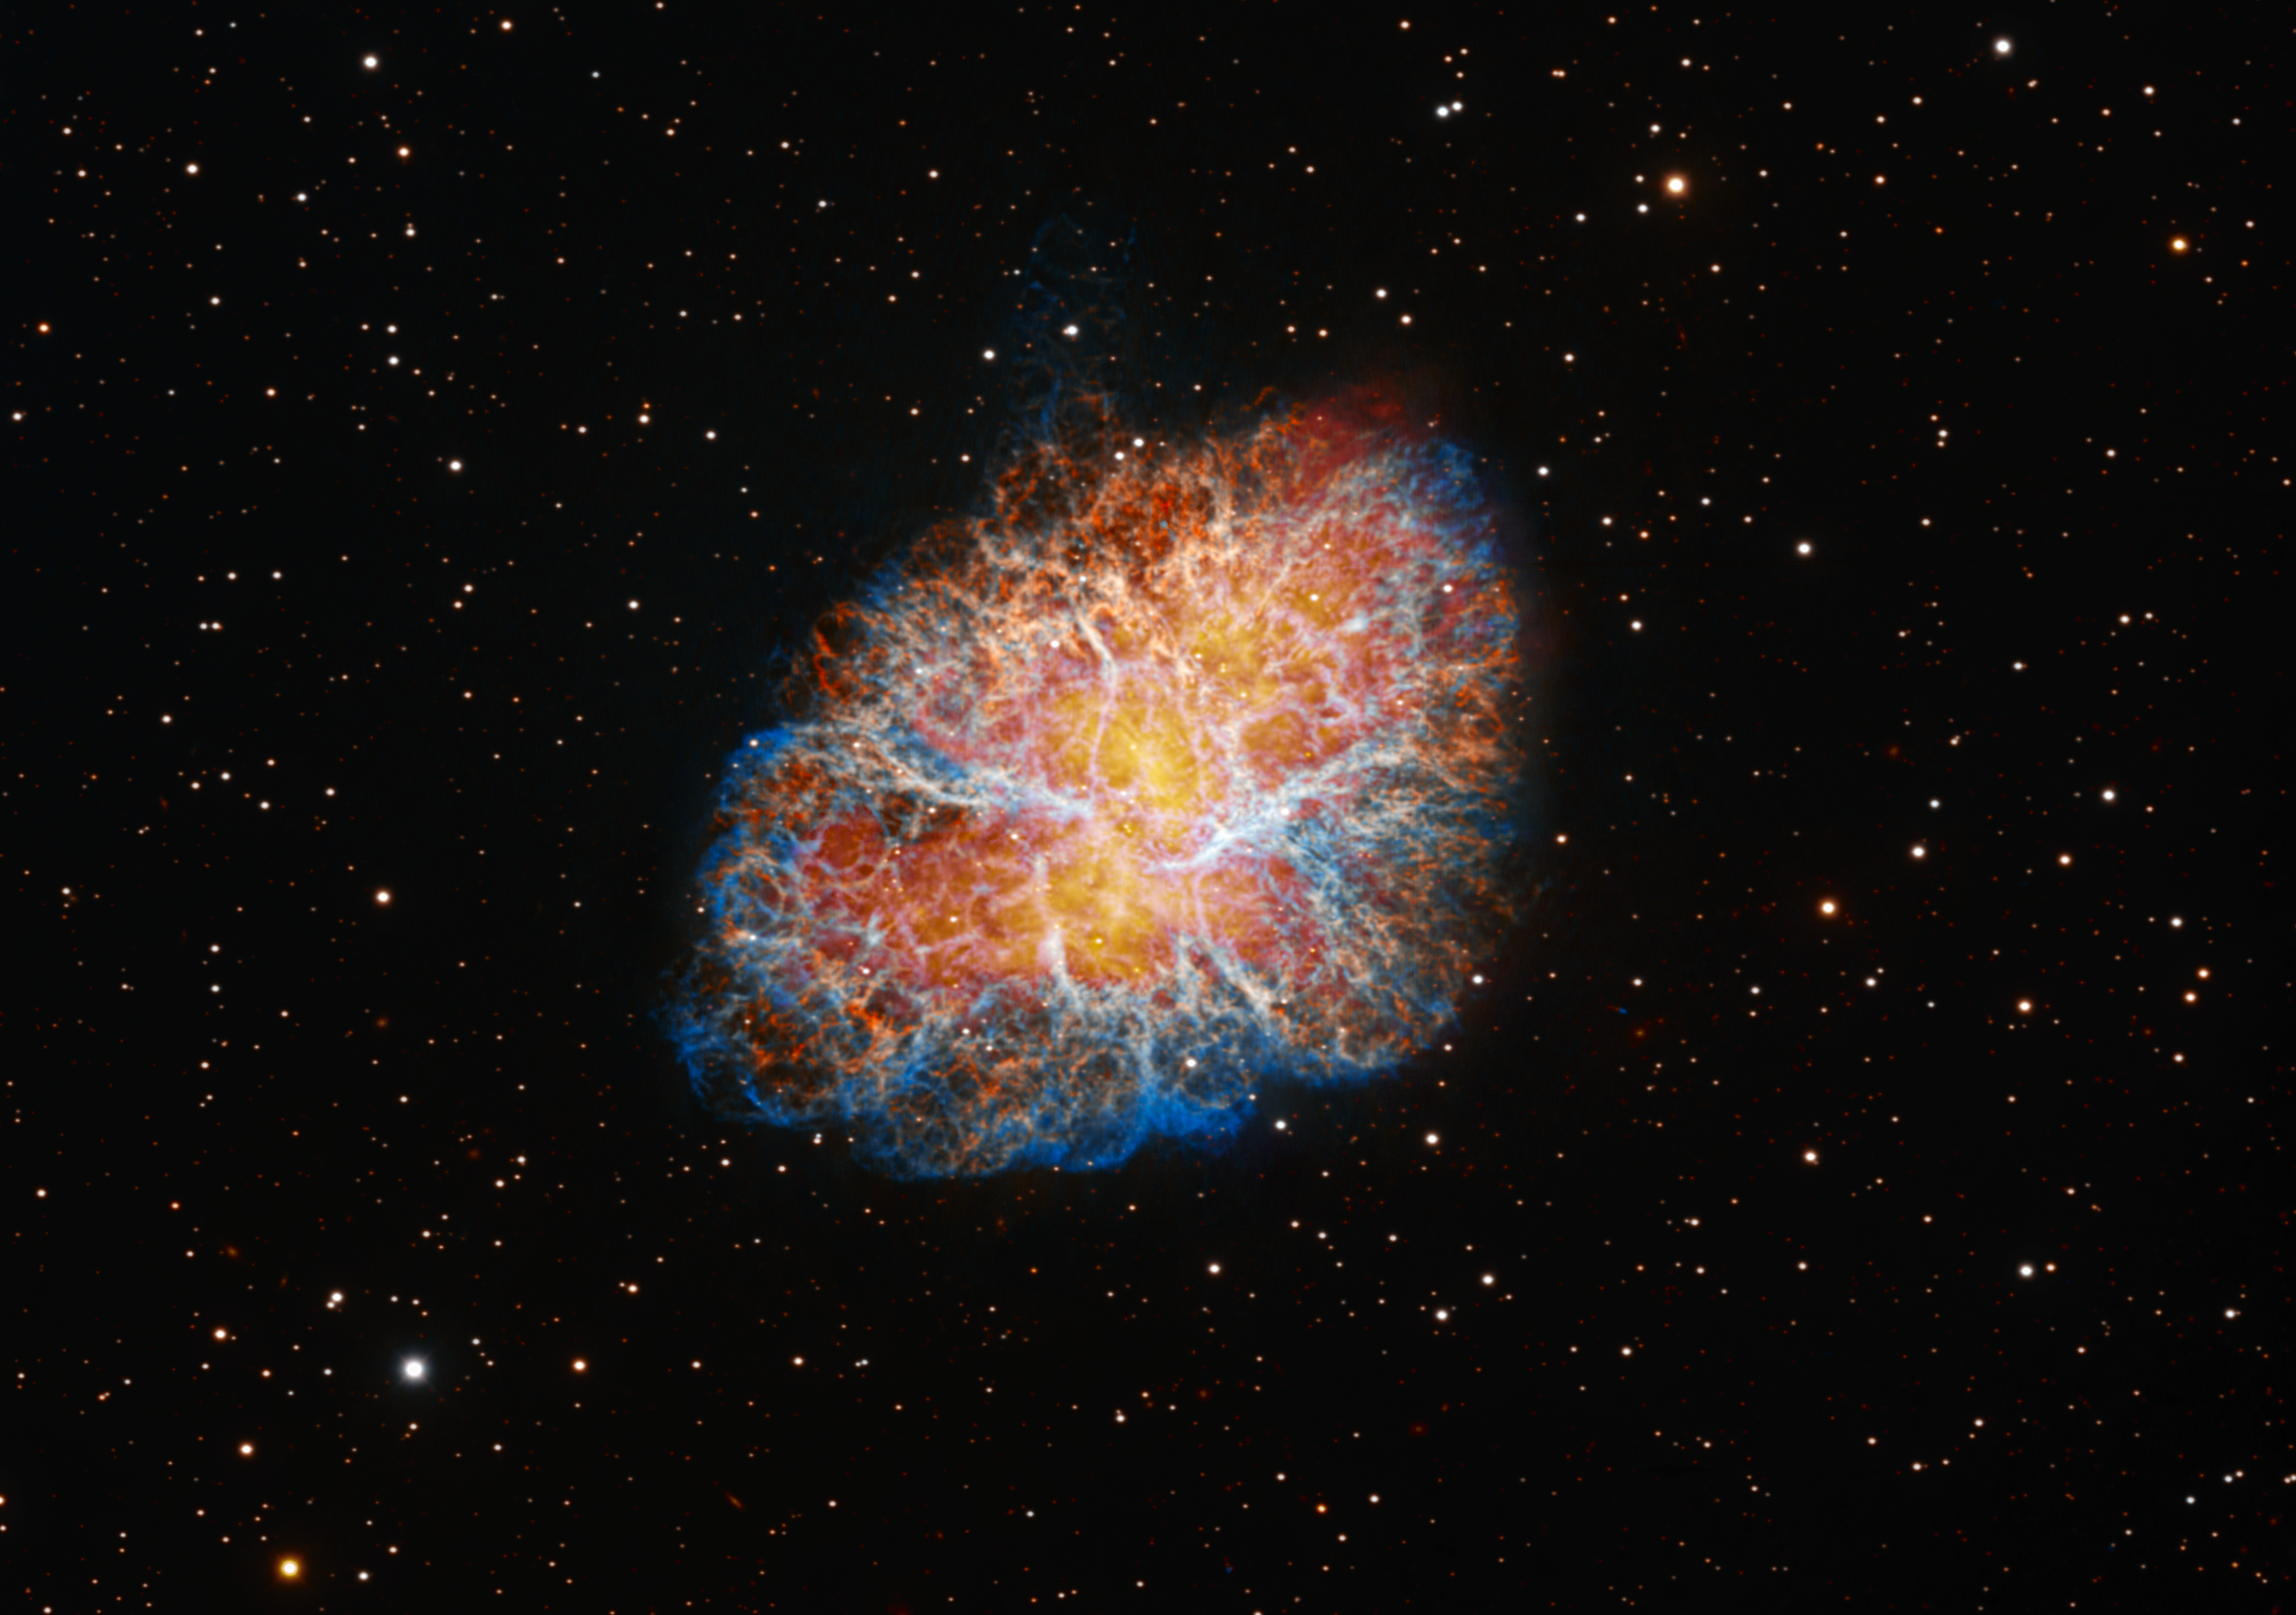

A legendary nebula

The nebula that keeps on giving, Messier 1 (Crab Nebula) is captured here by the Nicholas U. Mayall 4-meter Telescope from Kitt Peak National Observatory (KPNO), a Program of NSF NOIRLab. The storied history of this supernova remnant in modern astronomy begins when it was recorded in 1731 by British astronomer John Bevis, who believed it was nothing more than a cloudy blob. It was more than three decades later that French comet hunter Charles Messier clarified that the object was in fact something, and it became the first entry in his catalog of nebulae and star clusters. Then in the early 20th century astronomers connected Messier 1 to a supernova explosion observed by Chinese astronomers in 1054. This made the Crab Nebula the first astronomical object to be connected to a previously observed supernova.

A pulsar — the ultra-dense, rapidly spinning remnant of a star — inside the Crab Nebula was discovered in 1968 at radio wavelengths. Its presence in the optical part of the spectrum was confirmed a year later by Americans John Cocke and Donald Taylor and British astronomer Michael Disney using the UArizona 0.9-meter Spacewatch Telescope at KPNO. The Crab Pulsar then became integral in advancing scientific understanding of supernova remnants: it was the first of its kind to link a historical supernova to a pulsar whose precise age is known.

This image was the last taken with the Mayall telescope before the Dark Energy Spectroscopic Instrument (DESI) was installed. The Crab Nebula was also the first target for the telescope’s first light in 1973.

This image was obtained by NOIRLab’s Communication, Education & Engagement team as part of the NOIRLab Legacy Imaging Program.

Credit: KPNO/NOIRLab/NSF/AURA Image Processing: T.A. Rector (University of Alaska Anchorage/NSF NOIRLab)